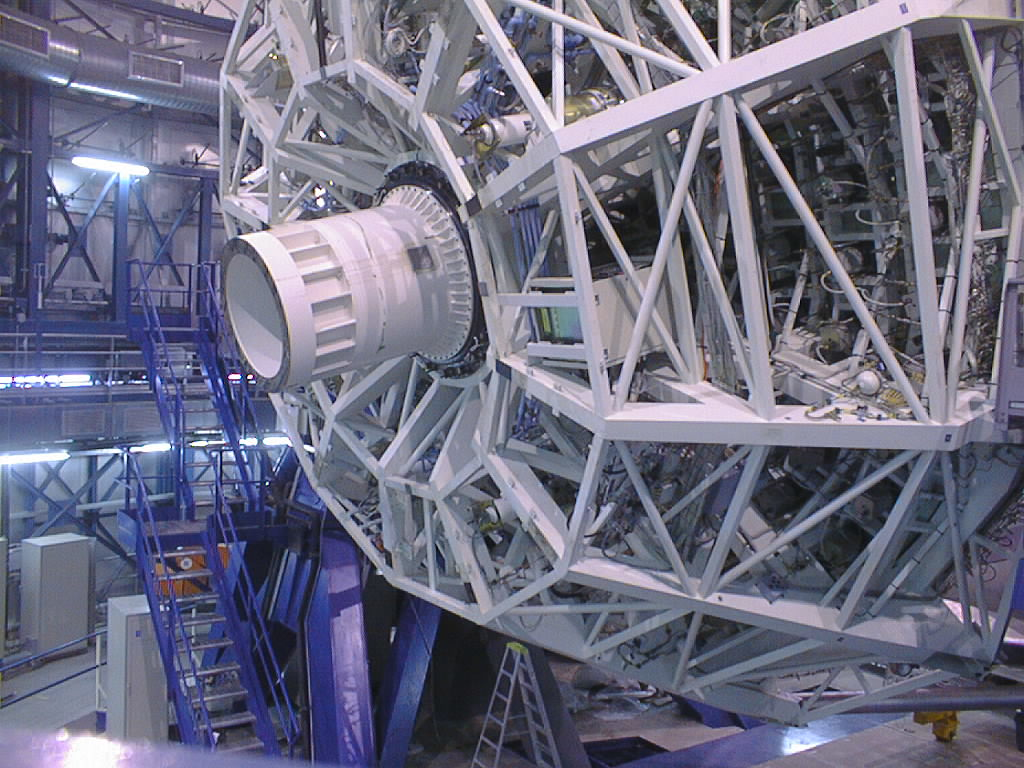

Final phases of VLT UT1 installation

The final phases of the assembly work on the first VLT 8.2-m Unit Telescope (UT1) at Paranal. In order to properly balance the telescope, a two-ton dummy of the same shape as FORS (FOcal Reducer/low dispersion Spectrograph), is attached to the M1 Cell. FORS was the first major astronomical instrument to be attached to the UT1, at the Cassegrain focus inside the M1 Cell. (Photo obtained on March 12, 1998).

Credit: ESO